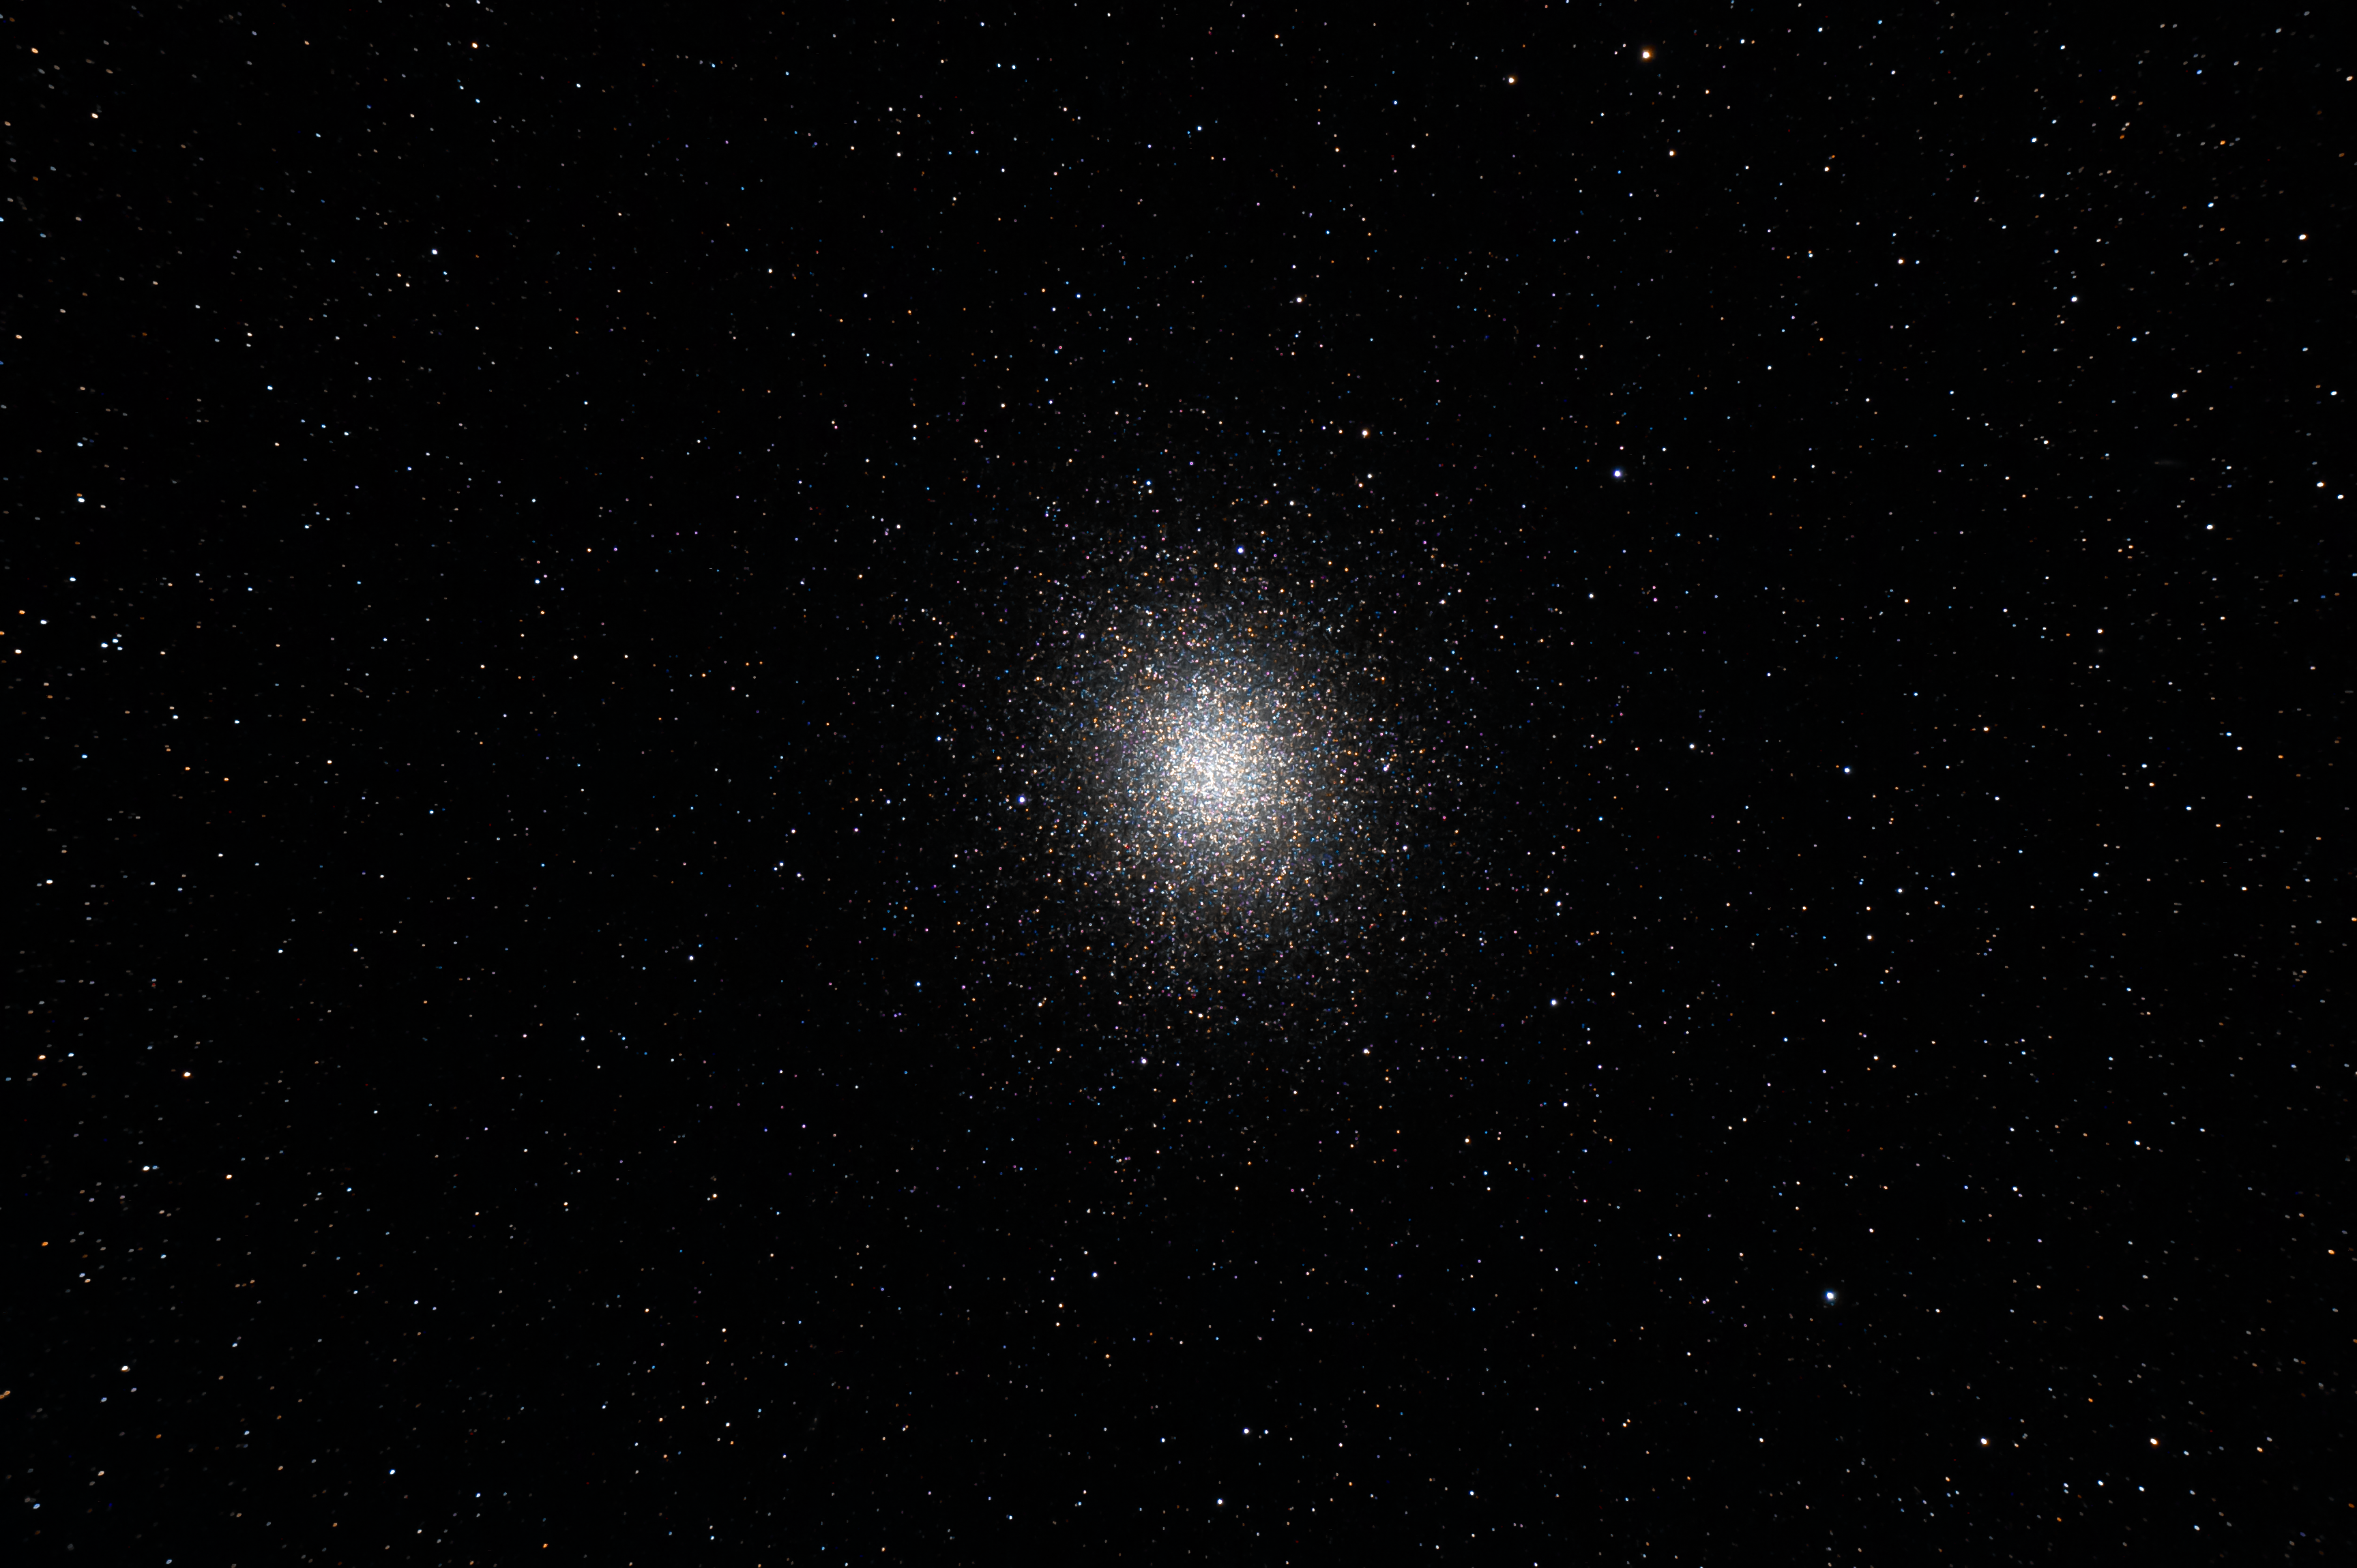

Summit Multimedia Visit 2017

In March 2017 a multimedia team visited Cerro Pachón to document LSST Facility construction.

More details are at https://www.lsst.org/news/cerro-pach%C3%B3n-goes-hollywood.

Credit: M. Park/Inigo Films/Rubin Observatory/ NSF/ AURA